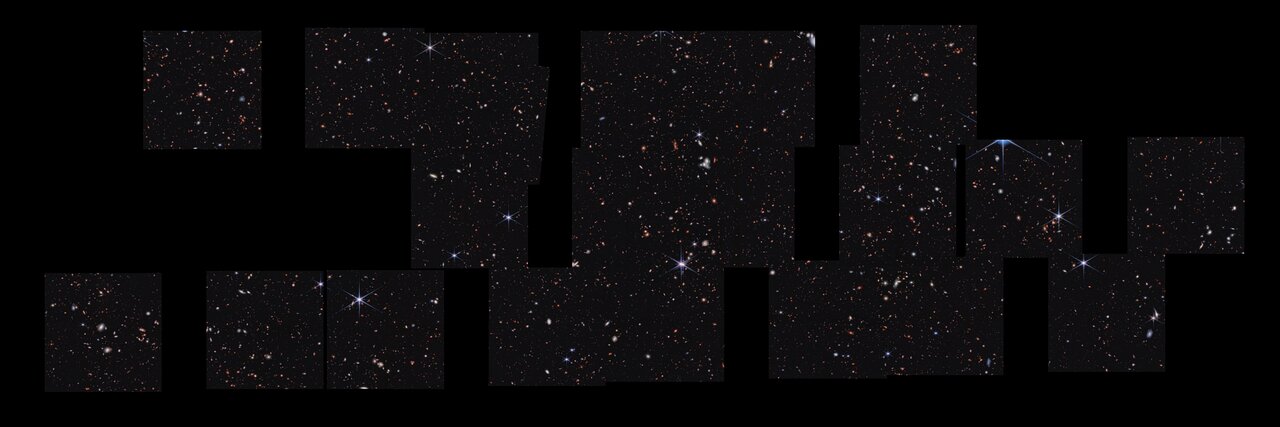

A Panoramic Cosmic Vista with James Webb Space Telescope

There is so much to explore in this panoramic vista, known as the Cosmic Evolution Early Release Science (CEERS) Survey. This mosaic was stitched together from multiple images captured by the James Webb Space Telescope in near-infrared light. Combined, they reveal about 100,000 galaxies. The galaxies that first caught the eyes of members of the CEERS research team are the smallest, reddest dots that appeared for the first time in Webb’s images.

Credit: NASA, ESA, CSA, S. Finkelstein (University of Texas at Austin), M. Bagley (University of Texas at Austin); Image processing: A. Pagan (STScI)